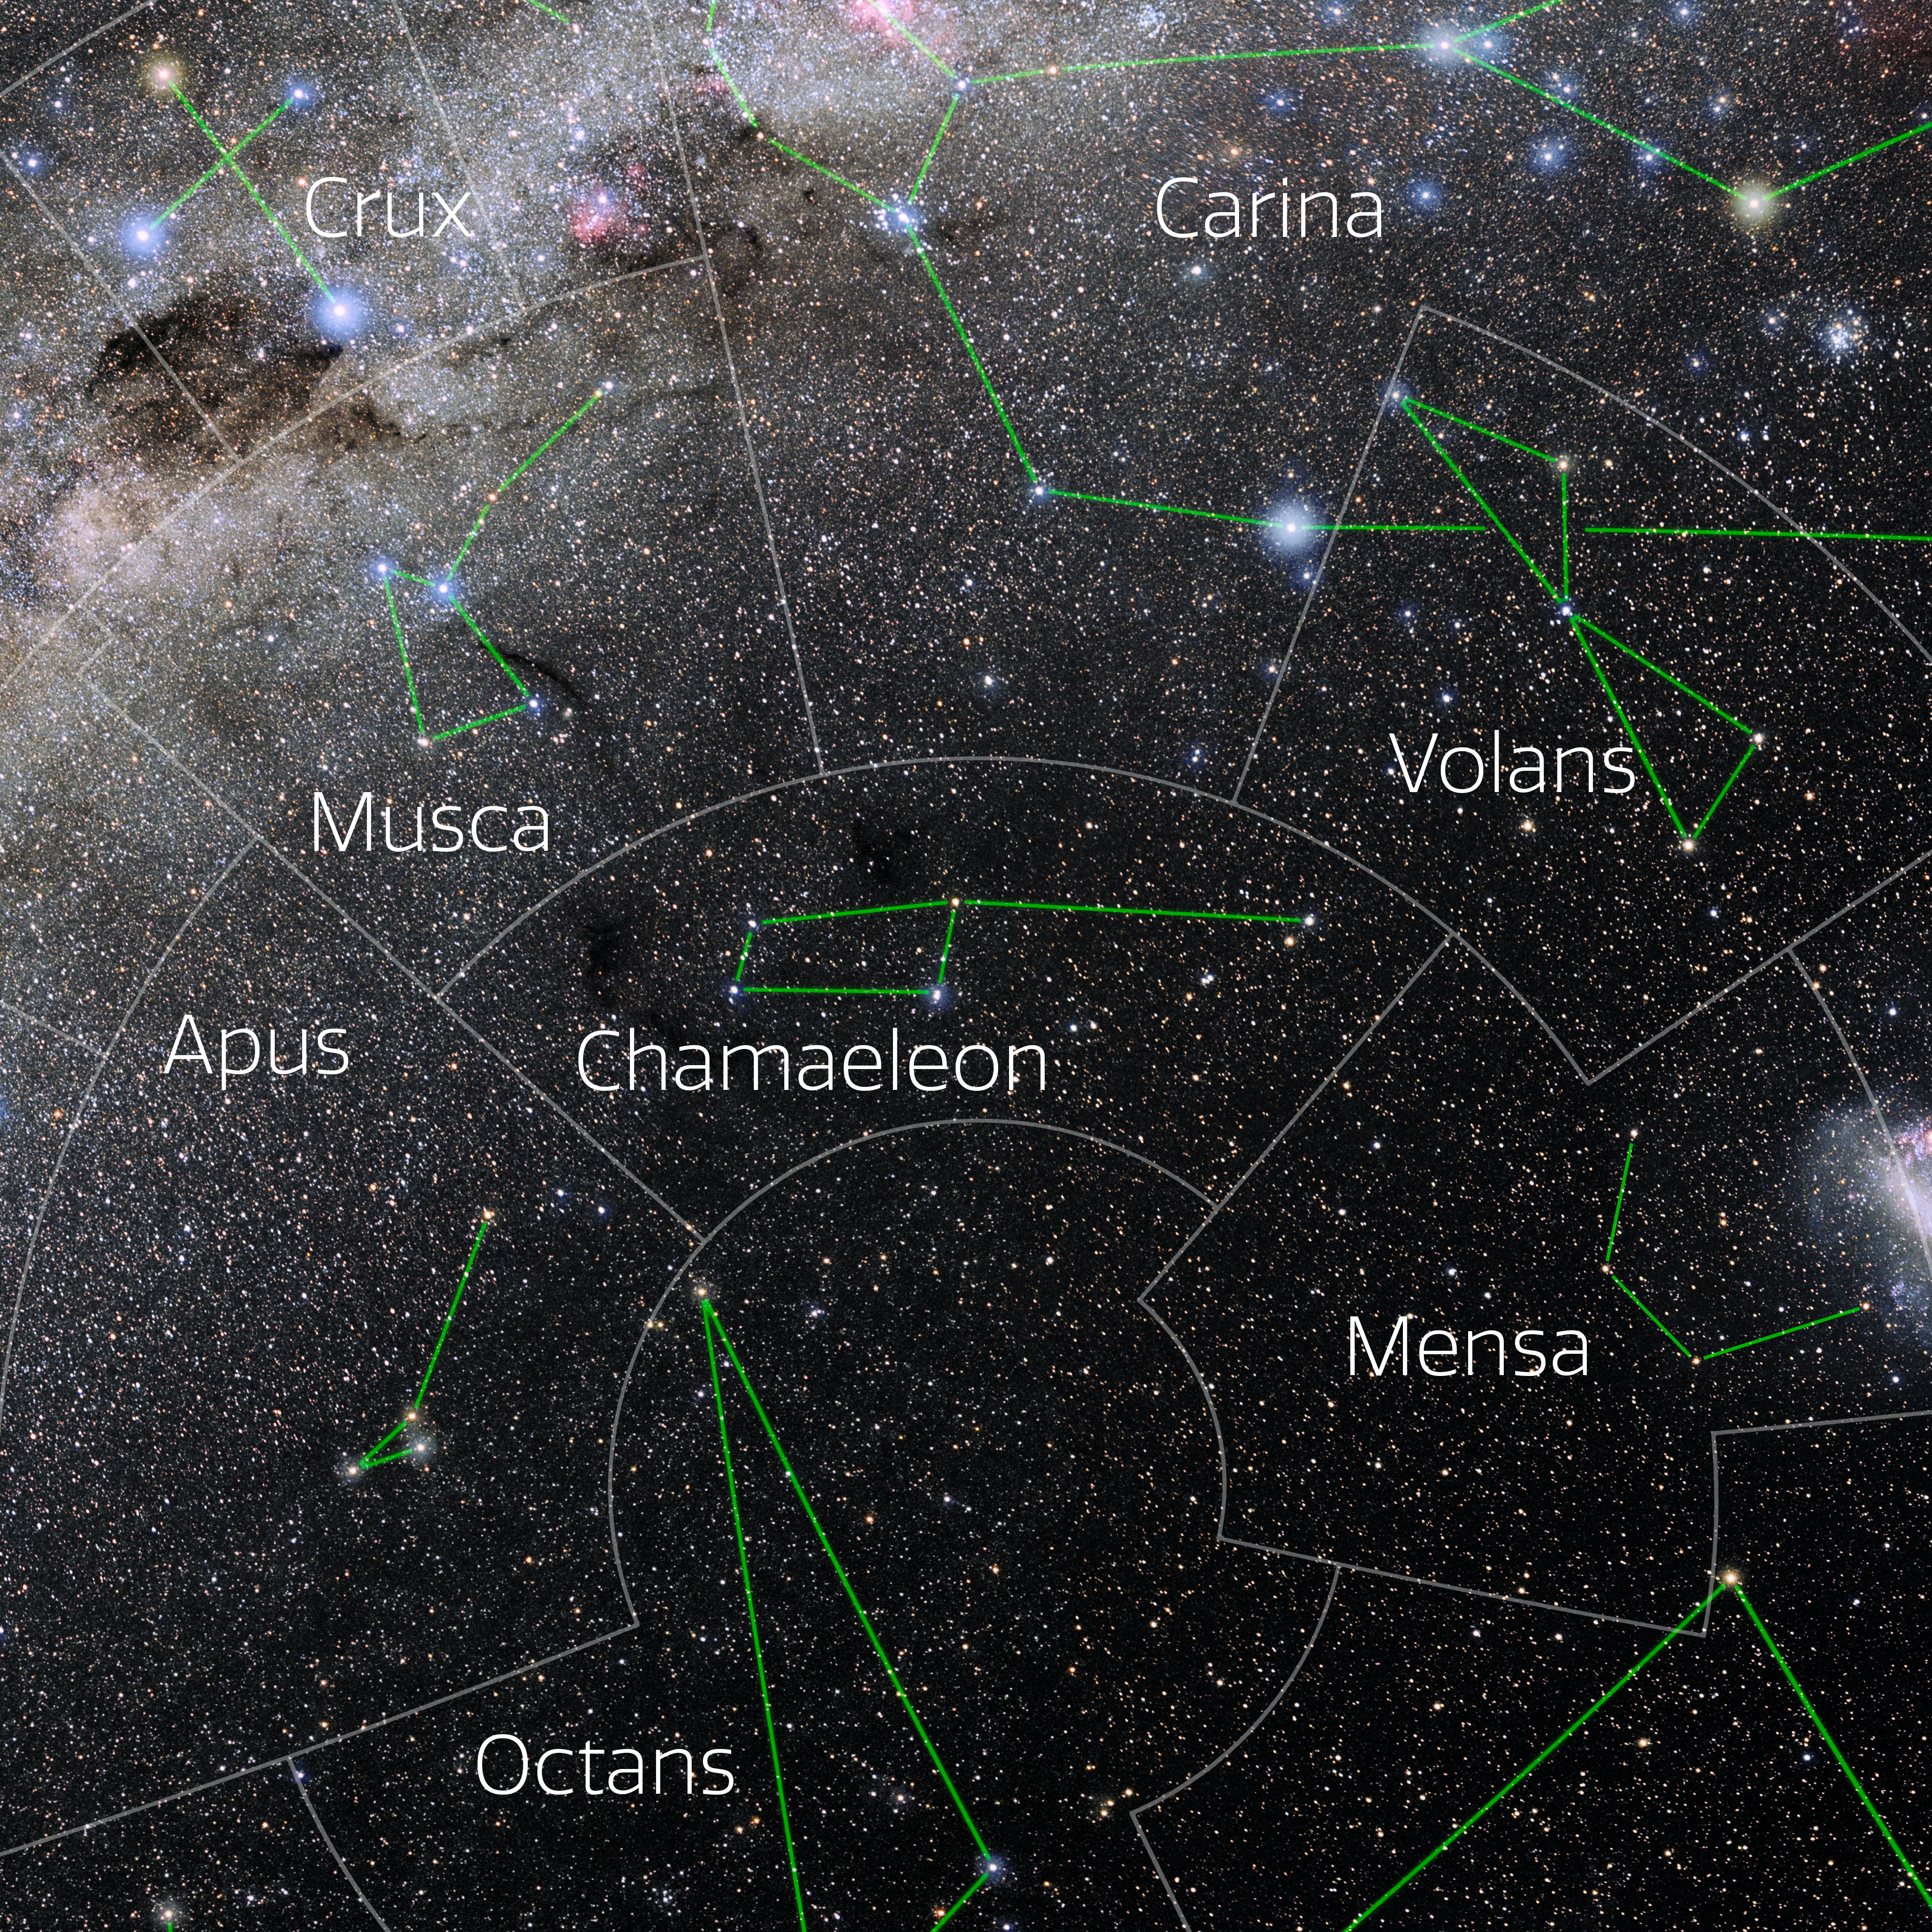

Chamaeleon (Annotated)

Photo of the constellation Chamaeleon with annotations from IAU and Sky & Telescope. Here is the non-annotated version.

Credit: E. Slawik/NOIRLab/NSF/AURA/M. Zamani